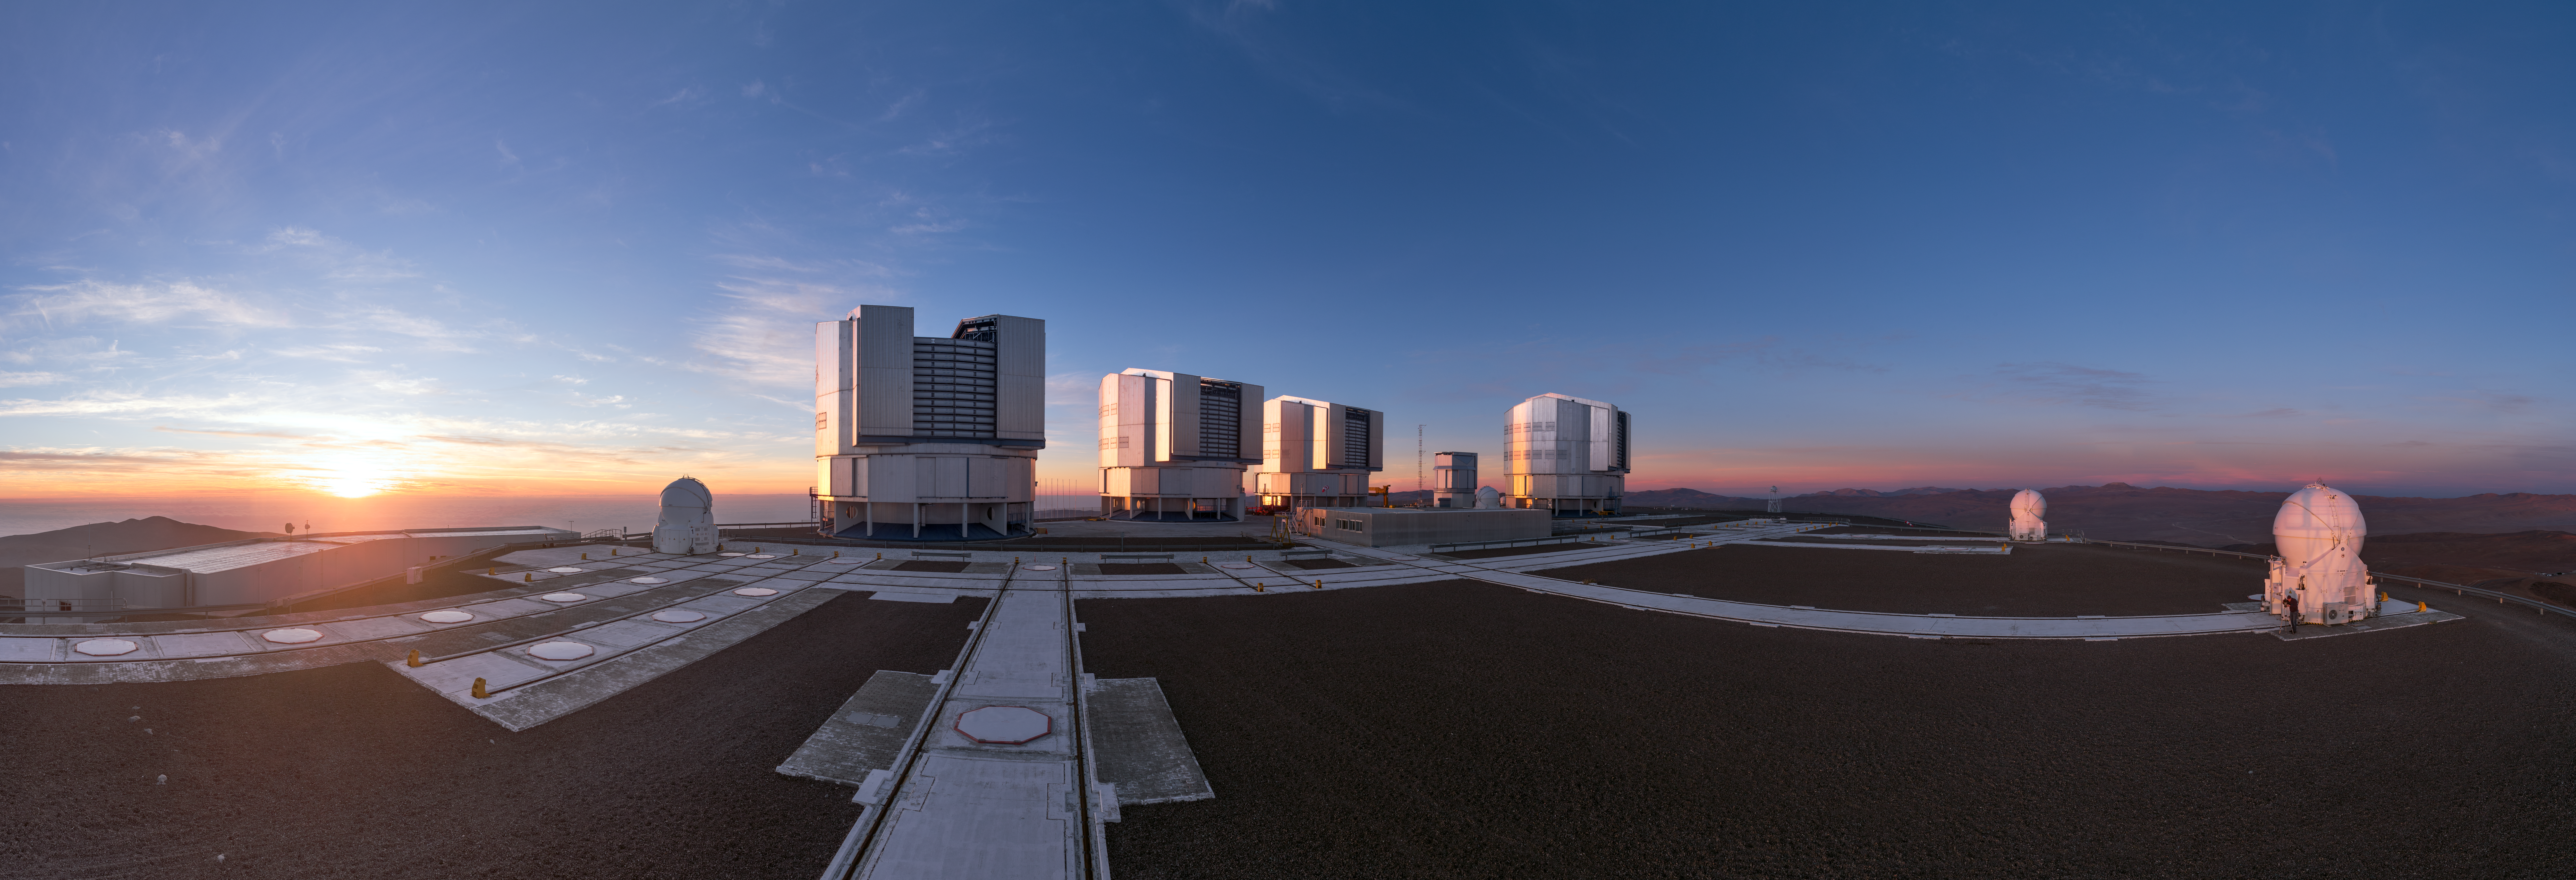

The family at Paranal

All four Unit Telescopes and three of the four smaller Auxiliary Telescopes are visible in this sweeping panorama of the Very Large Telescope (VLT), captured as the sun sets and the night's work begins at the Paranal site.

Credit: ESO/P. Horálek